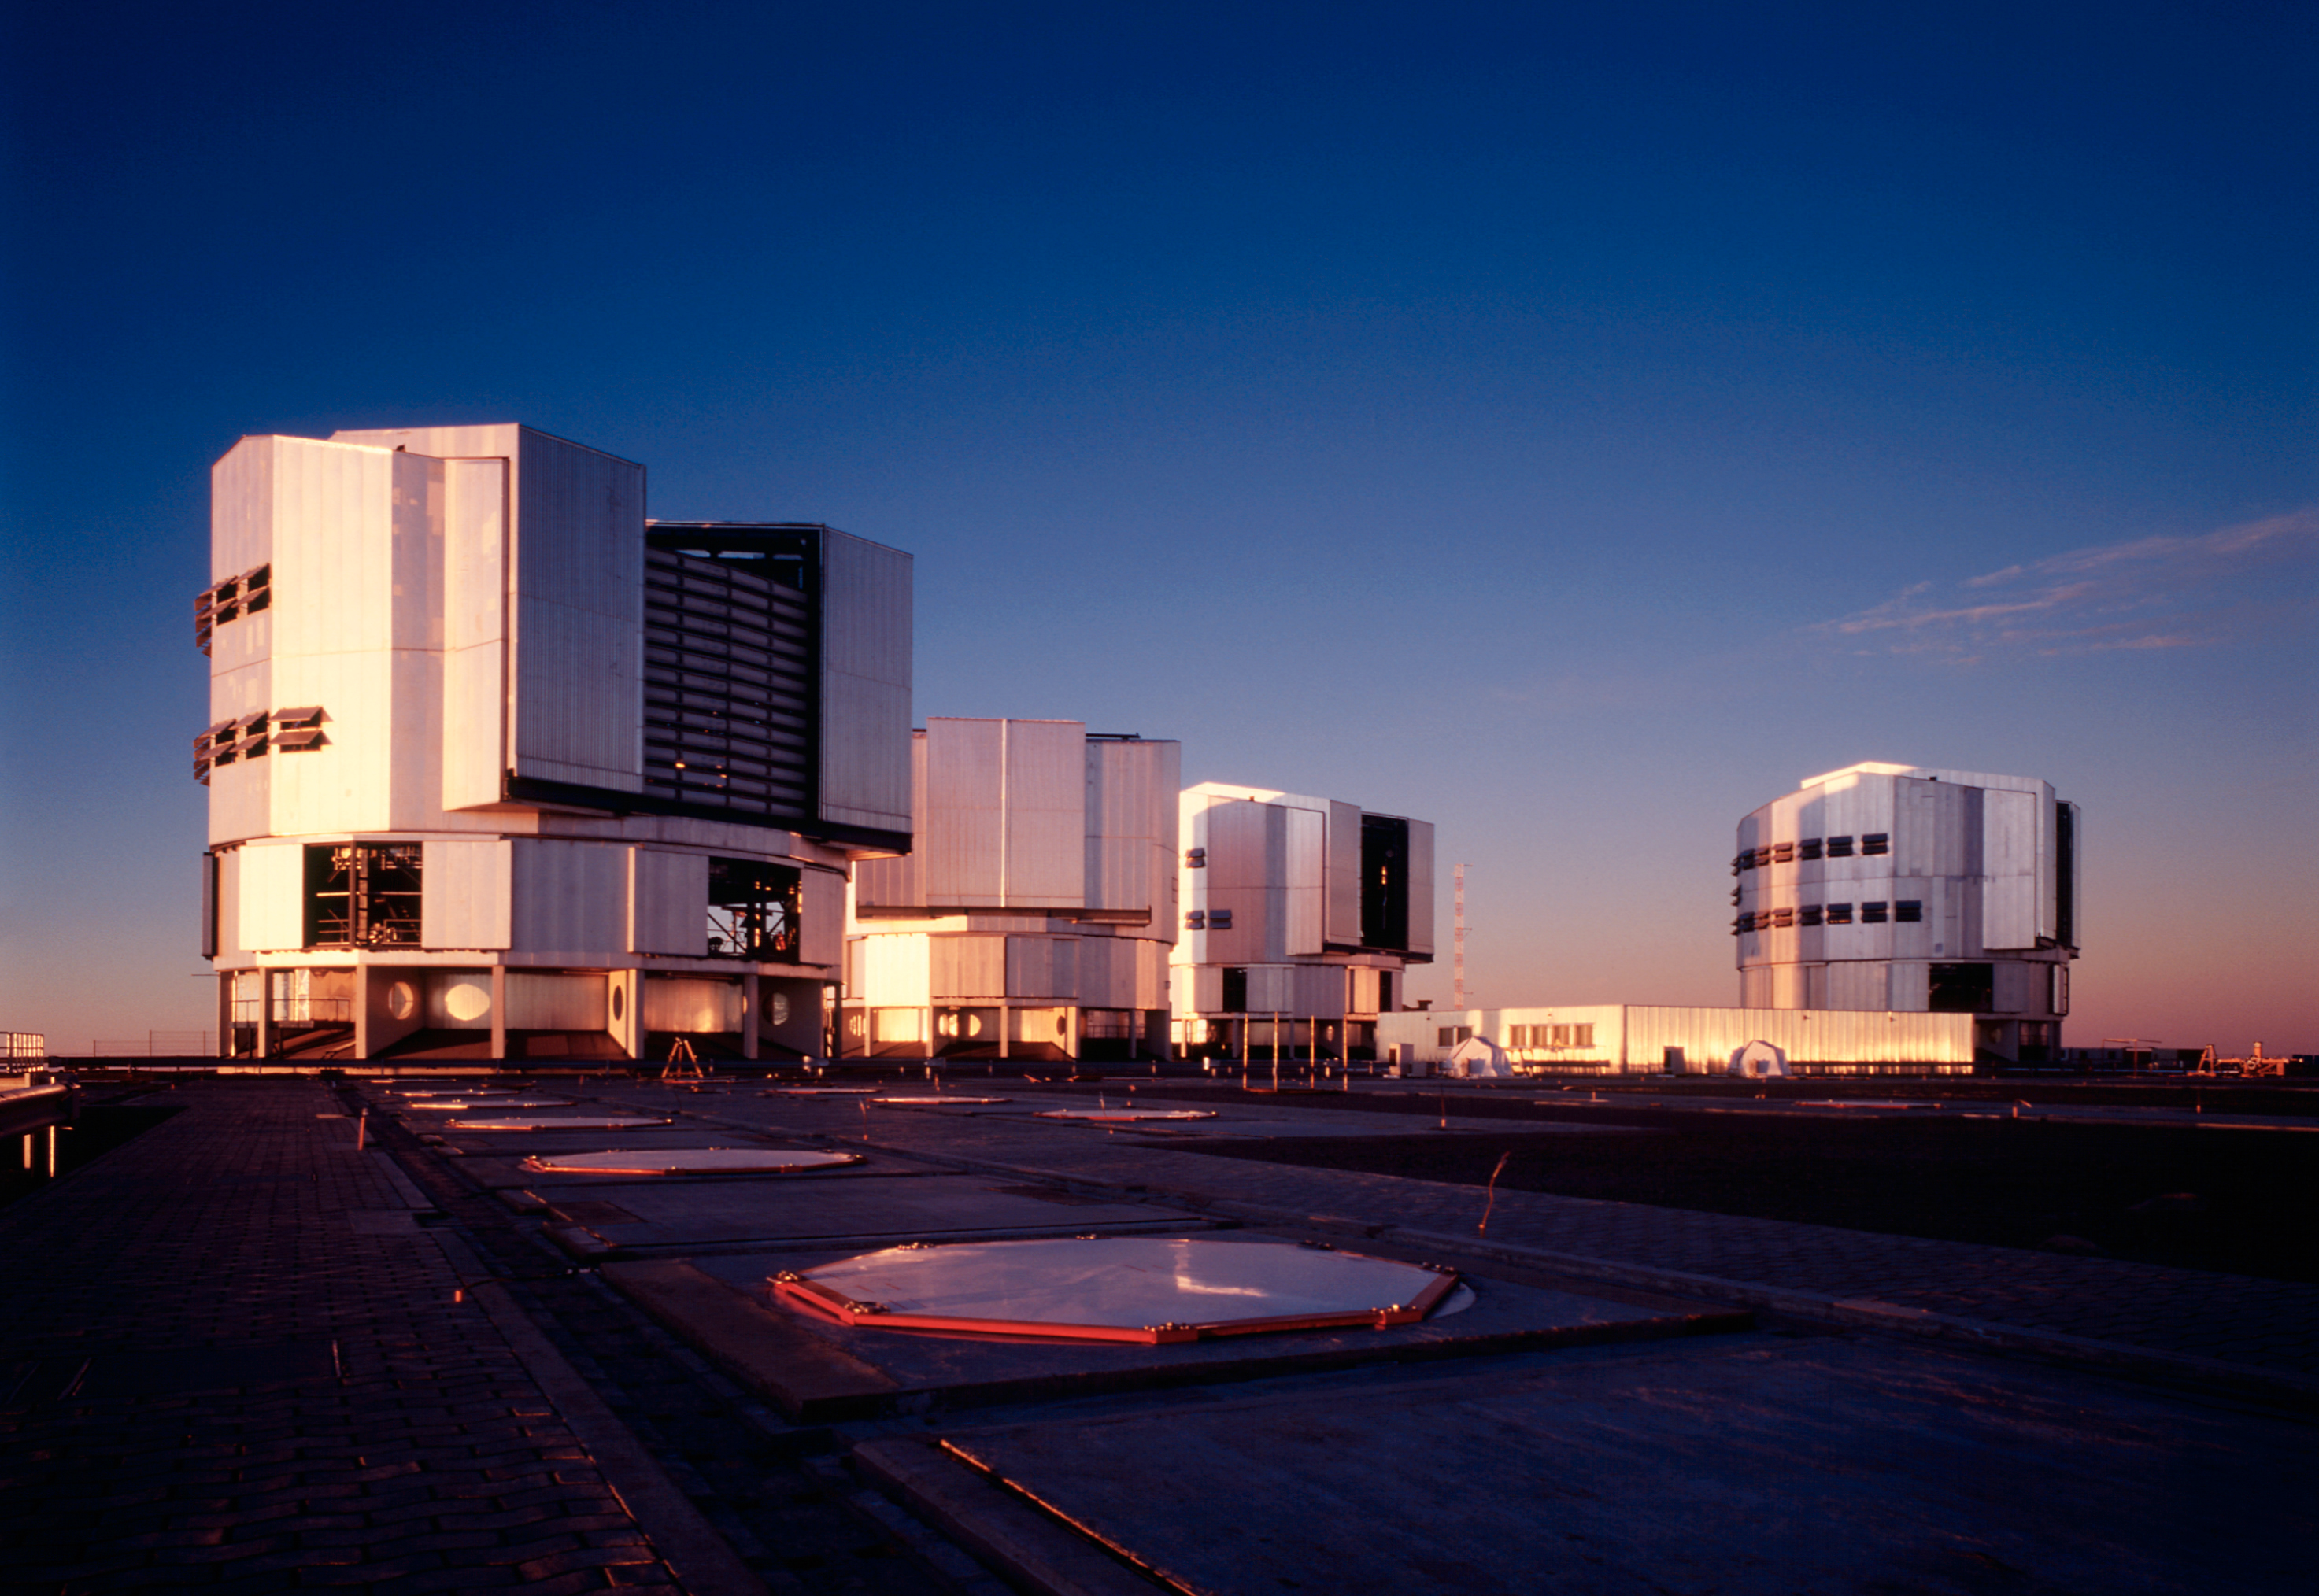

A view of VLT in Paranal

A view of the upper platform at the ESO Paranal Observatory with the four enclosures for the VLT 8.2-m Unit Telescopes and the partly subterranean Interferometric Laboratory (at centre). YEPUN (UT4) is housed in the enclosure to the right. This photo was obtained in the evening of November 25, 2001, some hours before "First Light" was achieved for the new NAOS-CONICA instrument, mounted at that telescope.

Credit: ESO